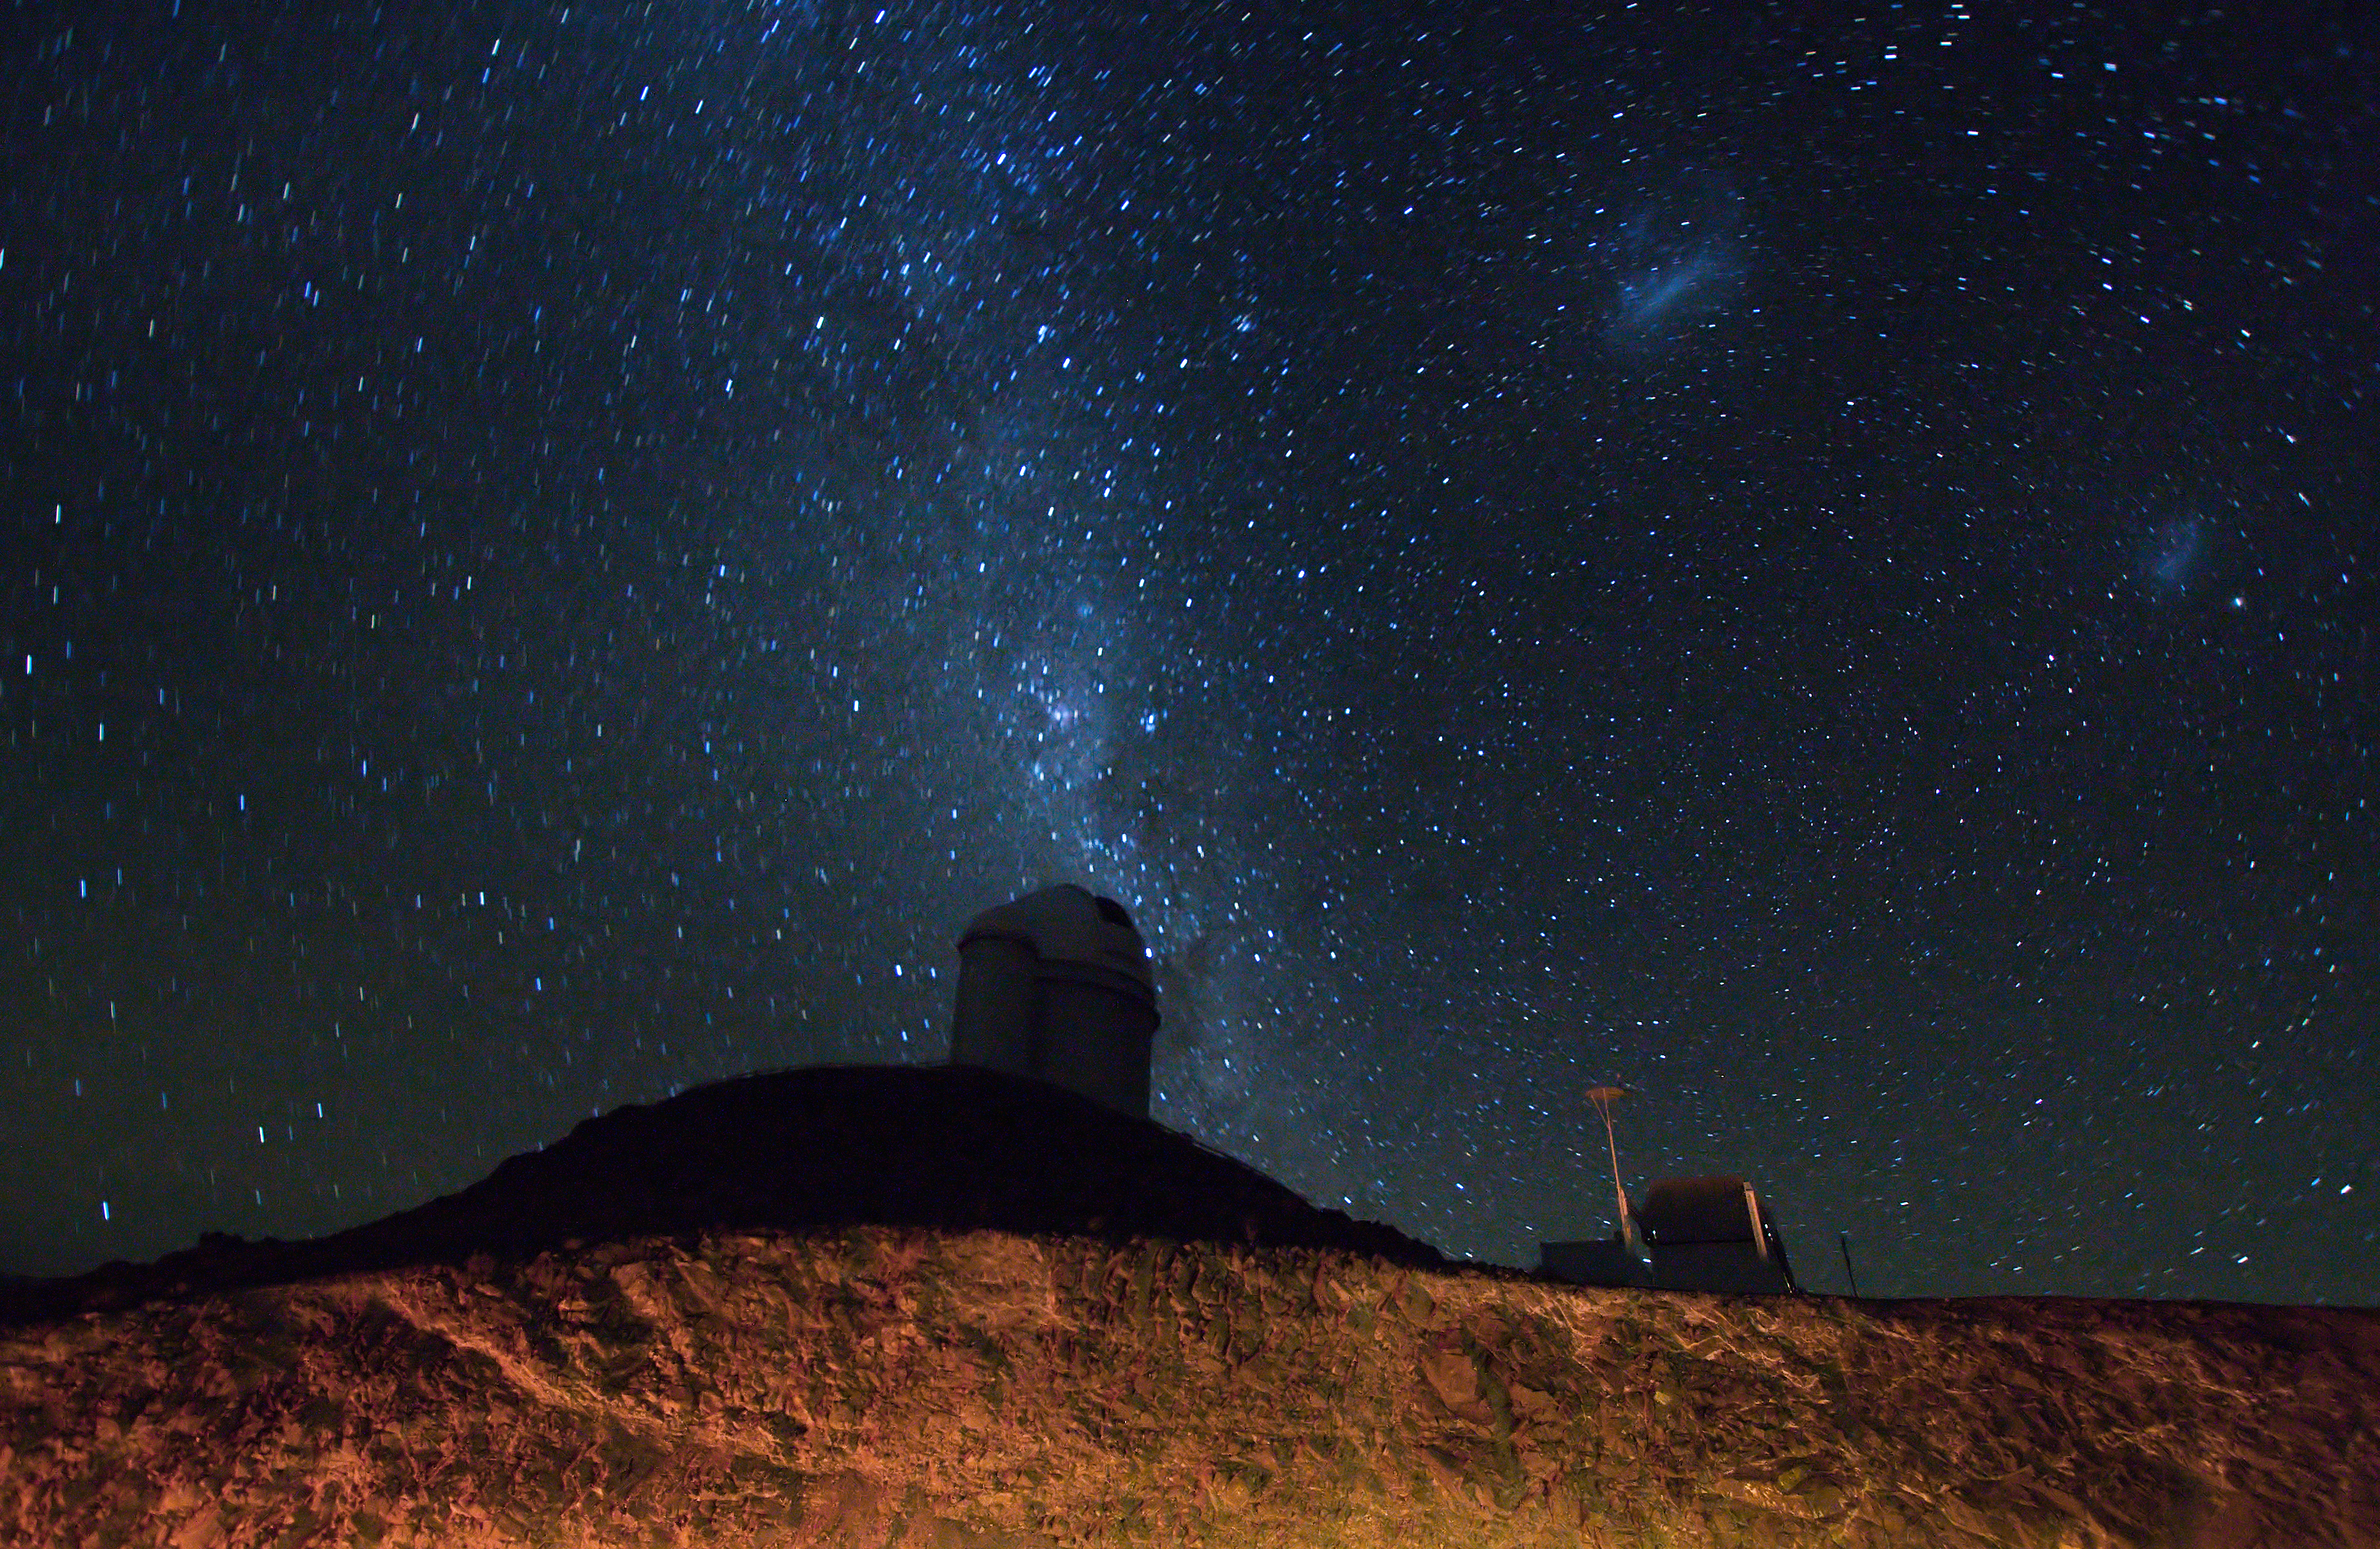

The ESO 3.6-metre telescope at La Silla at night

Nighttime view of ESO's 3.6-metre telescope performing its duties at ESO's La Silla observation site. La Silla, 2400 metres above sea level in the southern part of the Atacama desert of Chile, was ESO's first observation site. Telescopes there include the ESO 3.6-metre telescope and the 3.58-metre New Technology Telescope (NTT). La Silla also hosts many national telescopes, including the Swiss 1.2-metre Leonhard Euler Telescope and the Danish 1.54-metre telescope.

Credit: Iztok Boncina/ESO